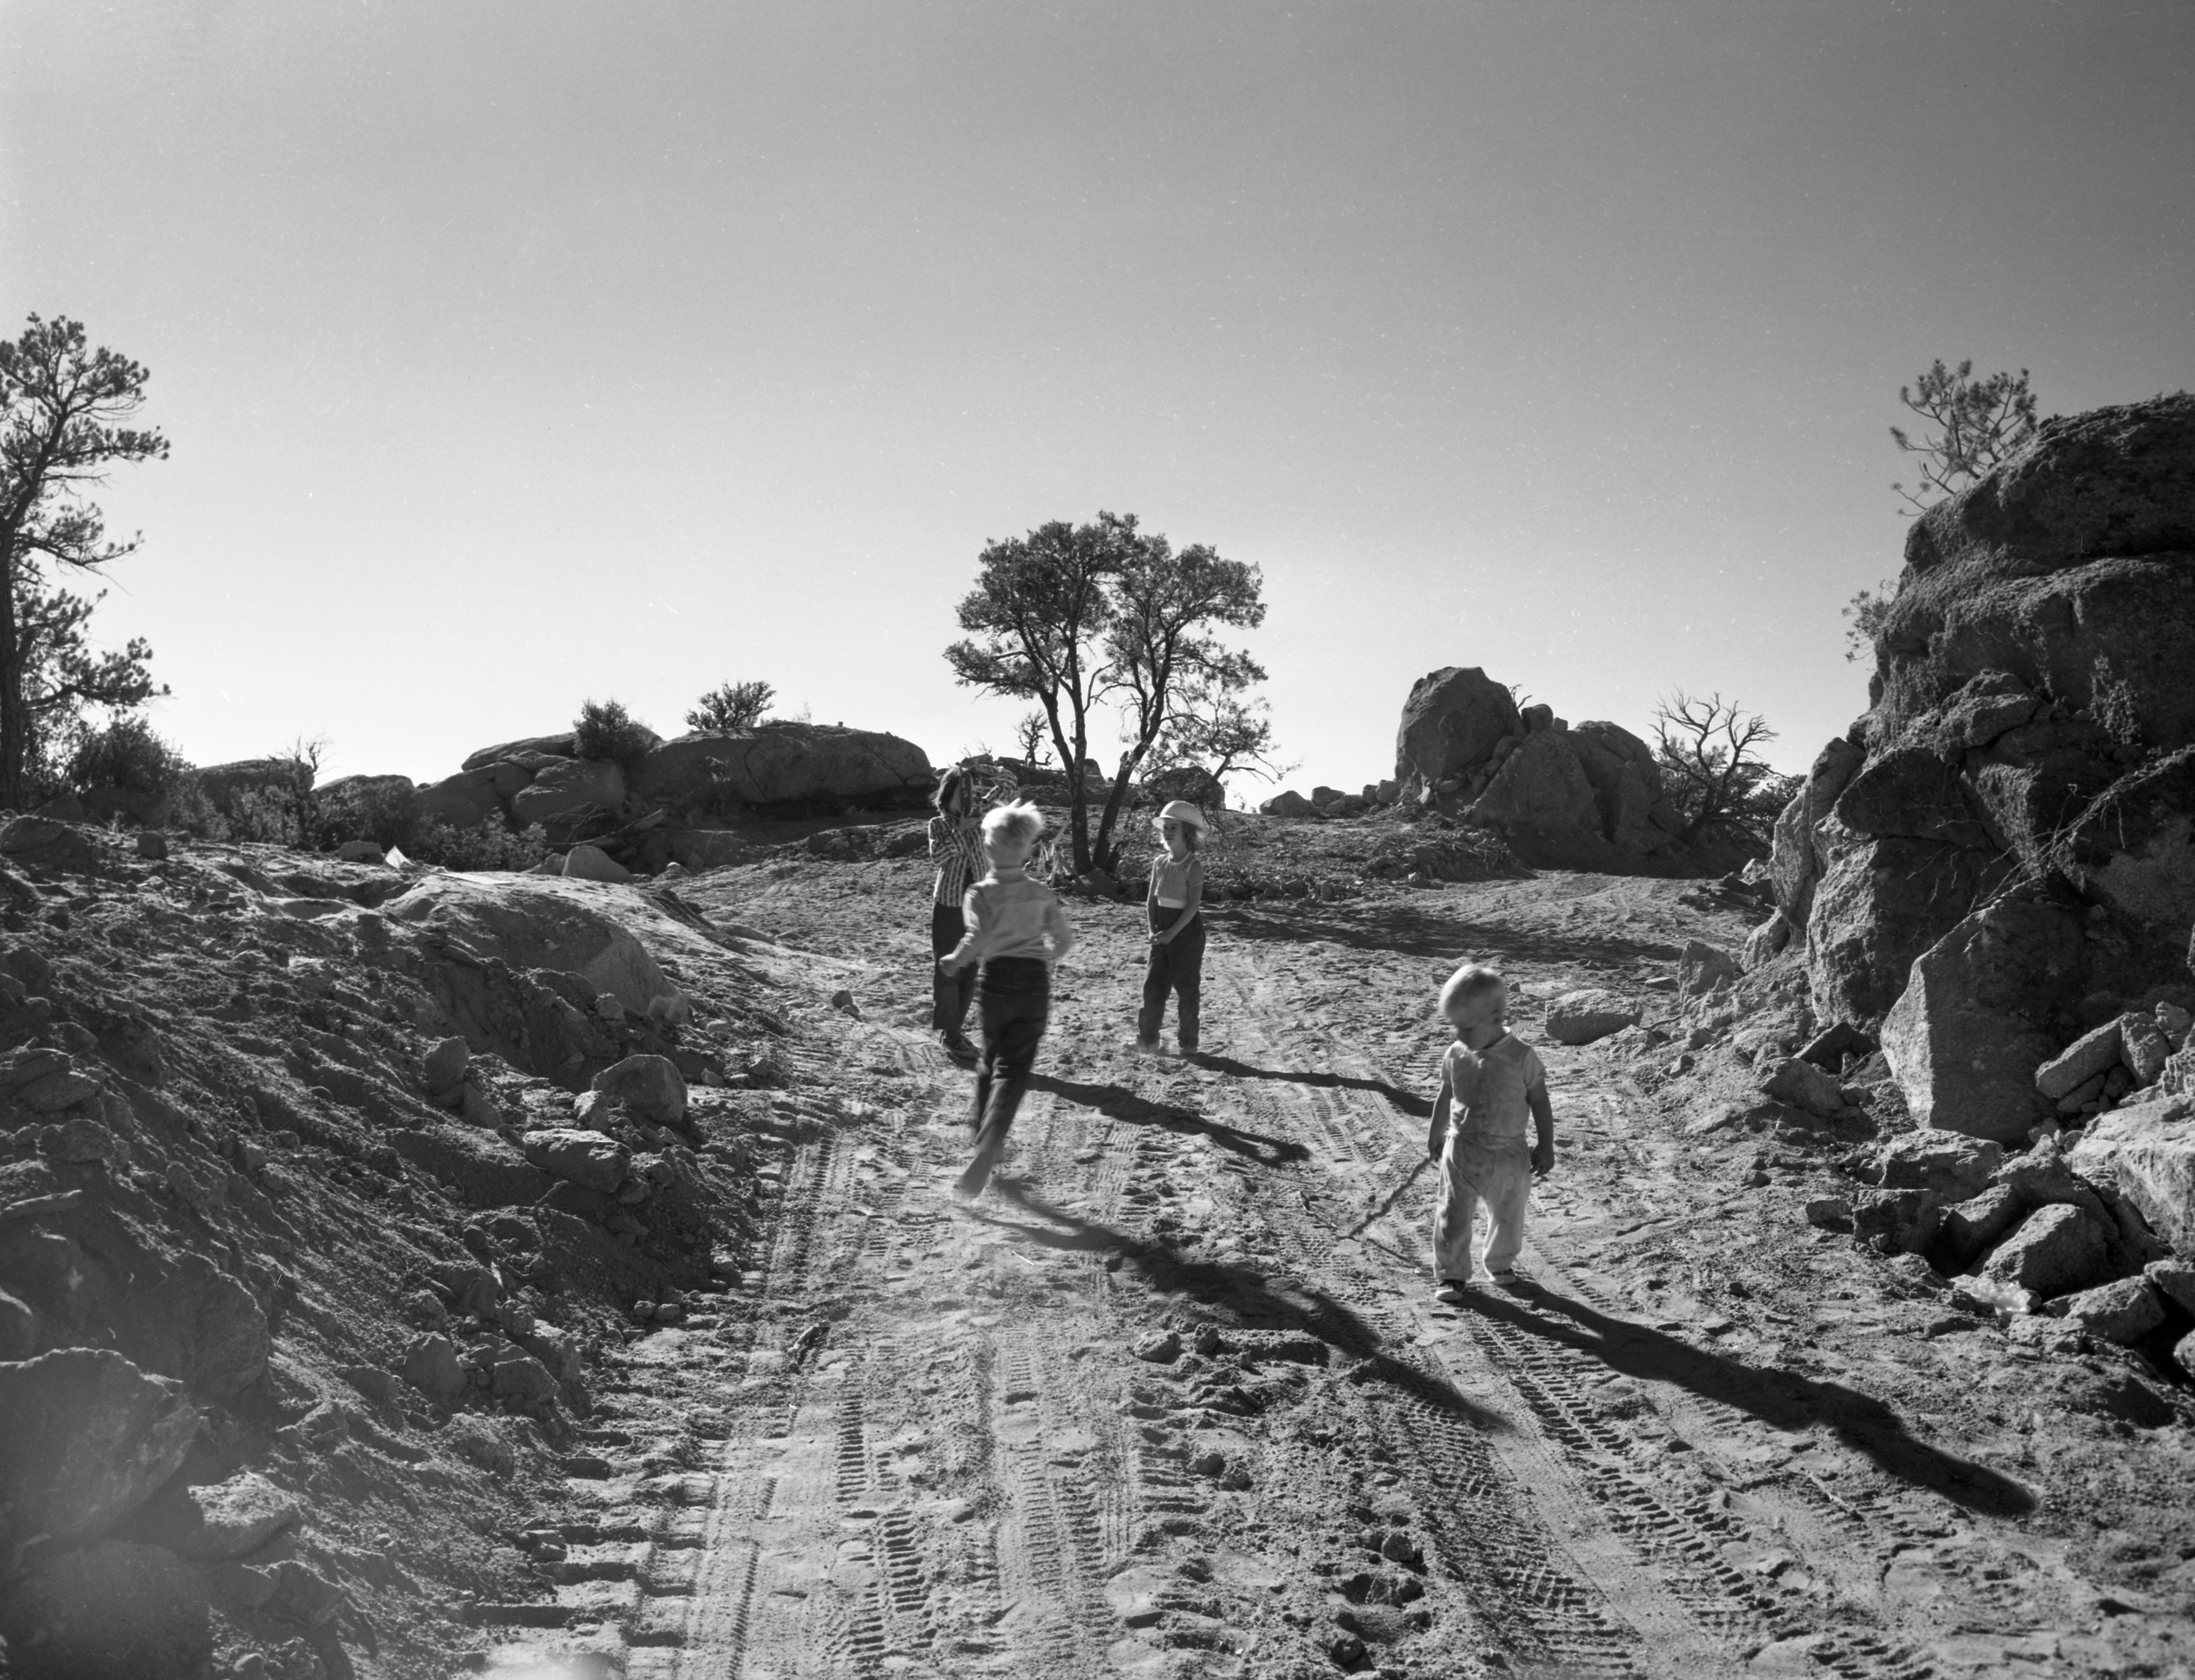

Kids Playing at Kitt Peak in 1958

This image is stored at NOIRLab Headquarters in Tucson, Arizona. For the original negative of this image, see KPNO Negatives envelope 557-567, image 562. It was captured around 1958 and shows kids playing on the mountain road during its construction at NSF Kitt Peak National Observatory.

This image is part of NSF NOIRLab’s historical archives.

Credit: KPNO/NOIRLab/NSF/AURA